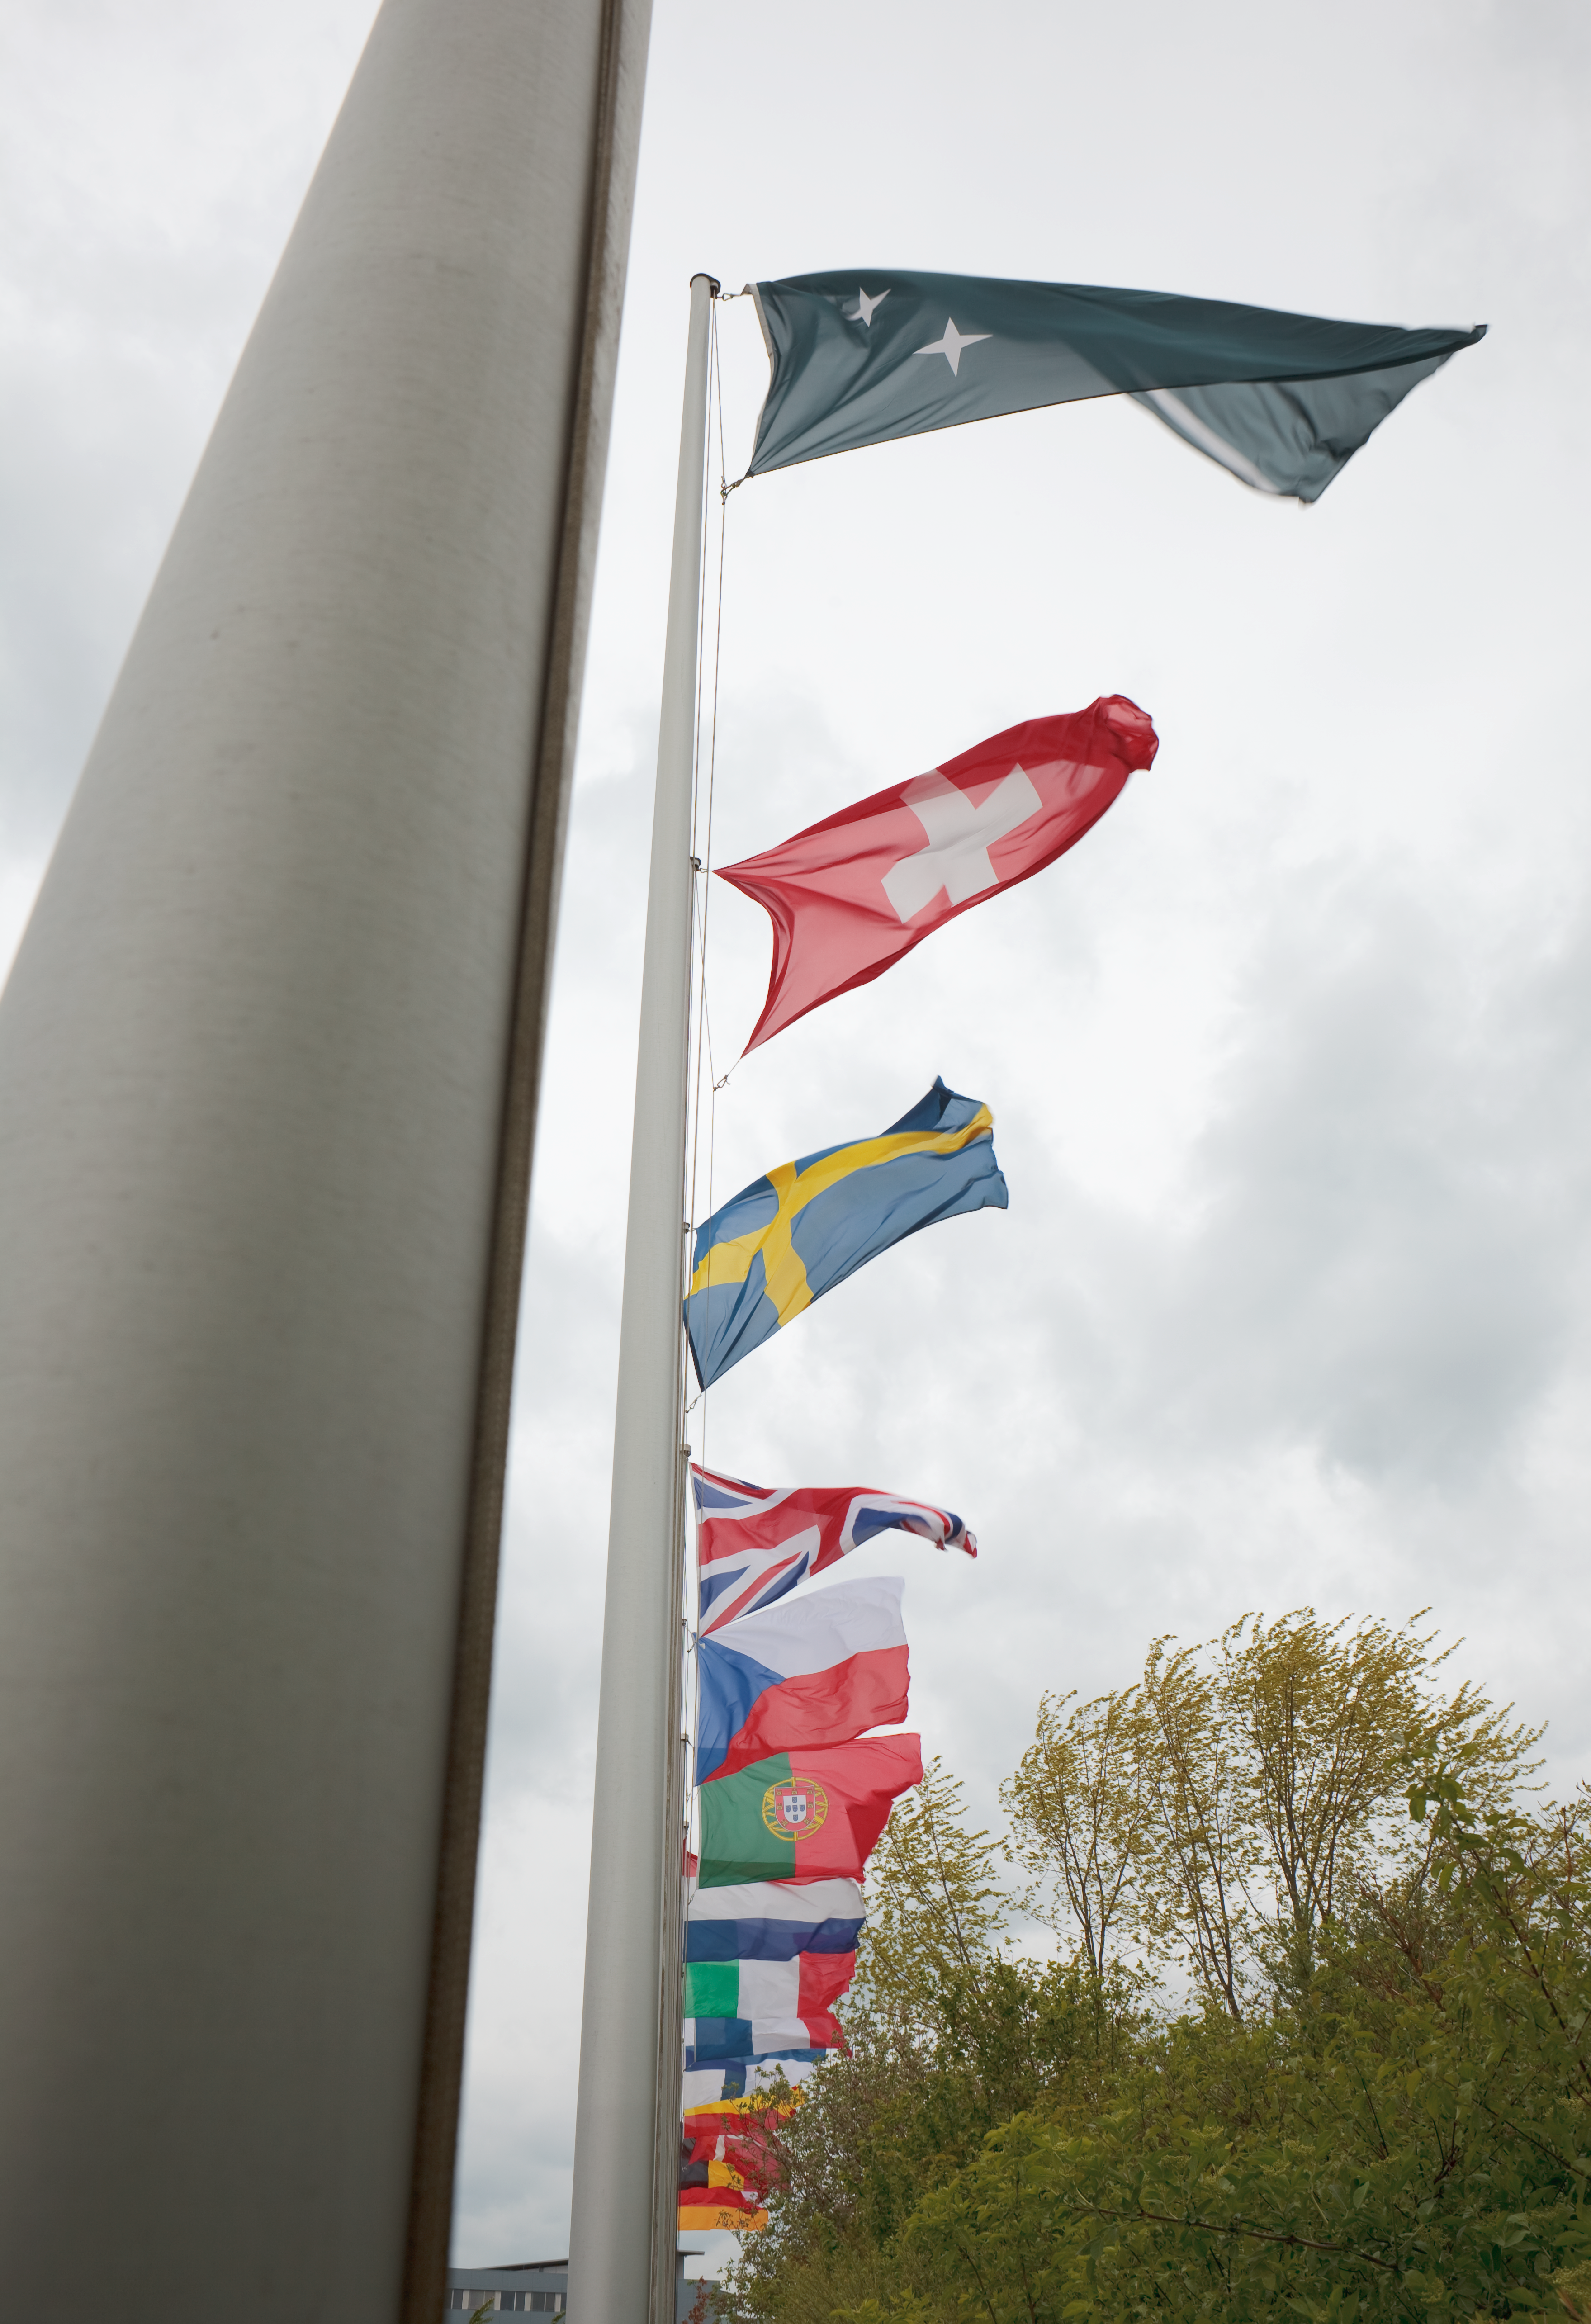

ESO flags

The flags of the ESO Member States, at the entrance to the ESO Headquarters in Garching, near Munich (Germany). This image was obtained in March 2009.

Credit: ESO